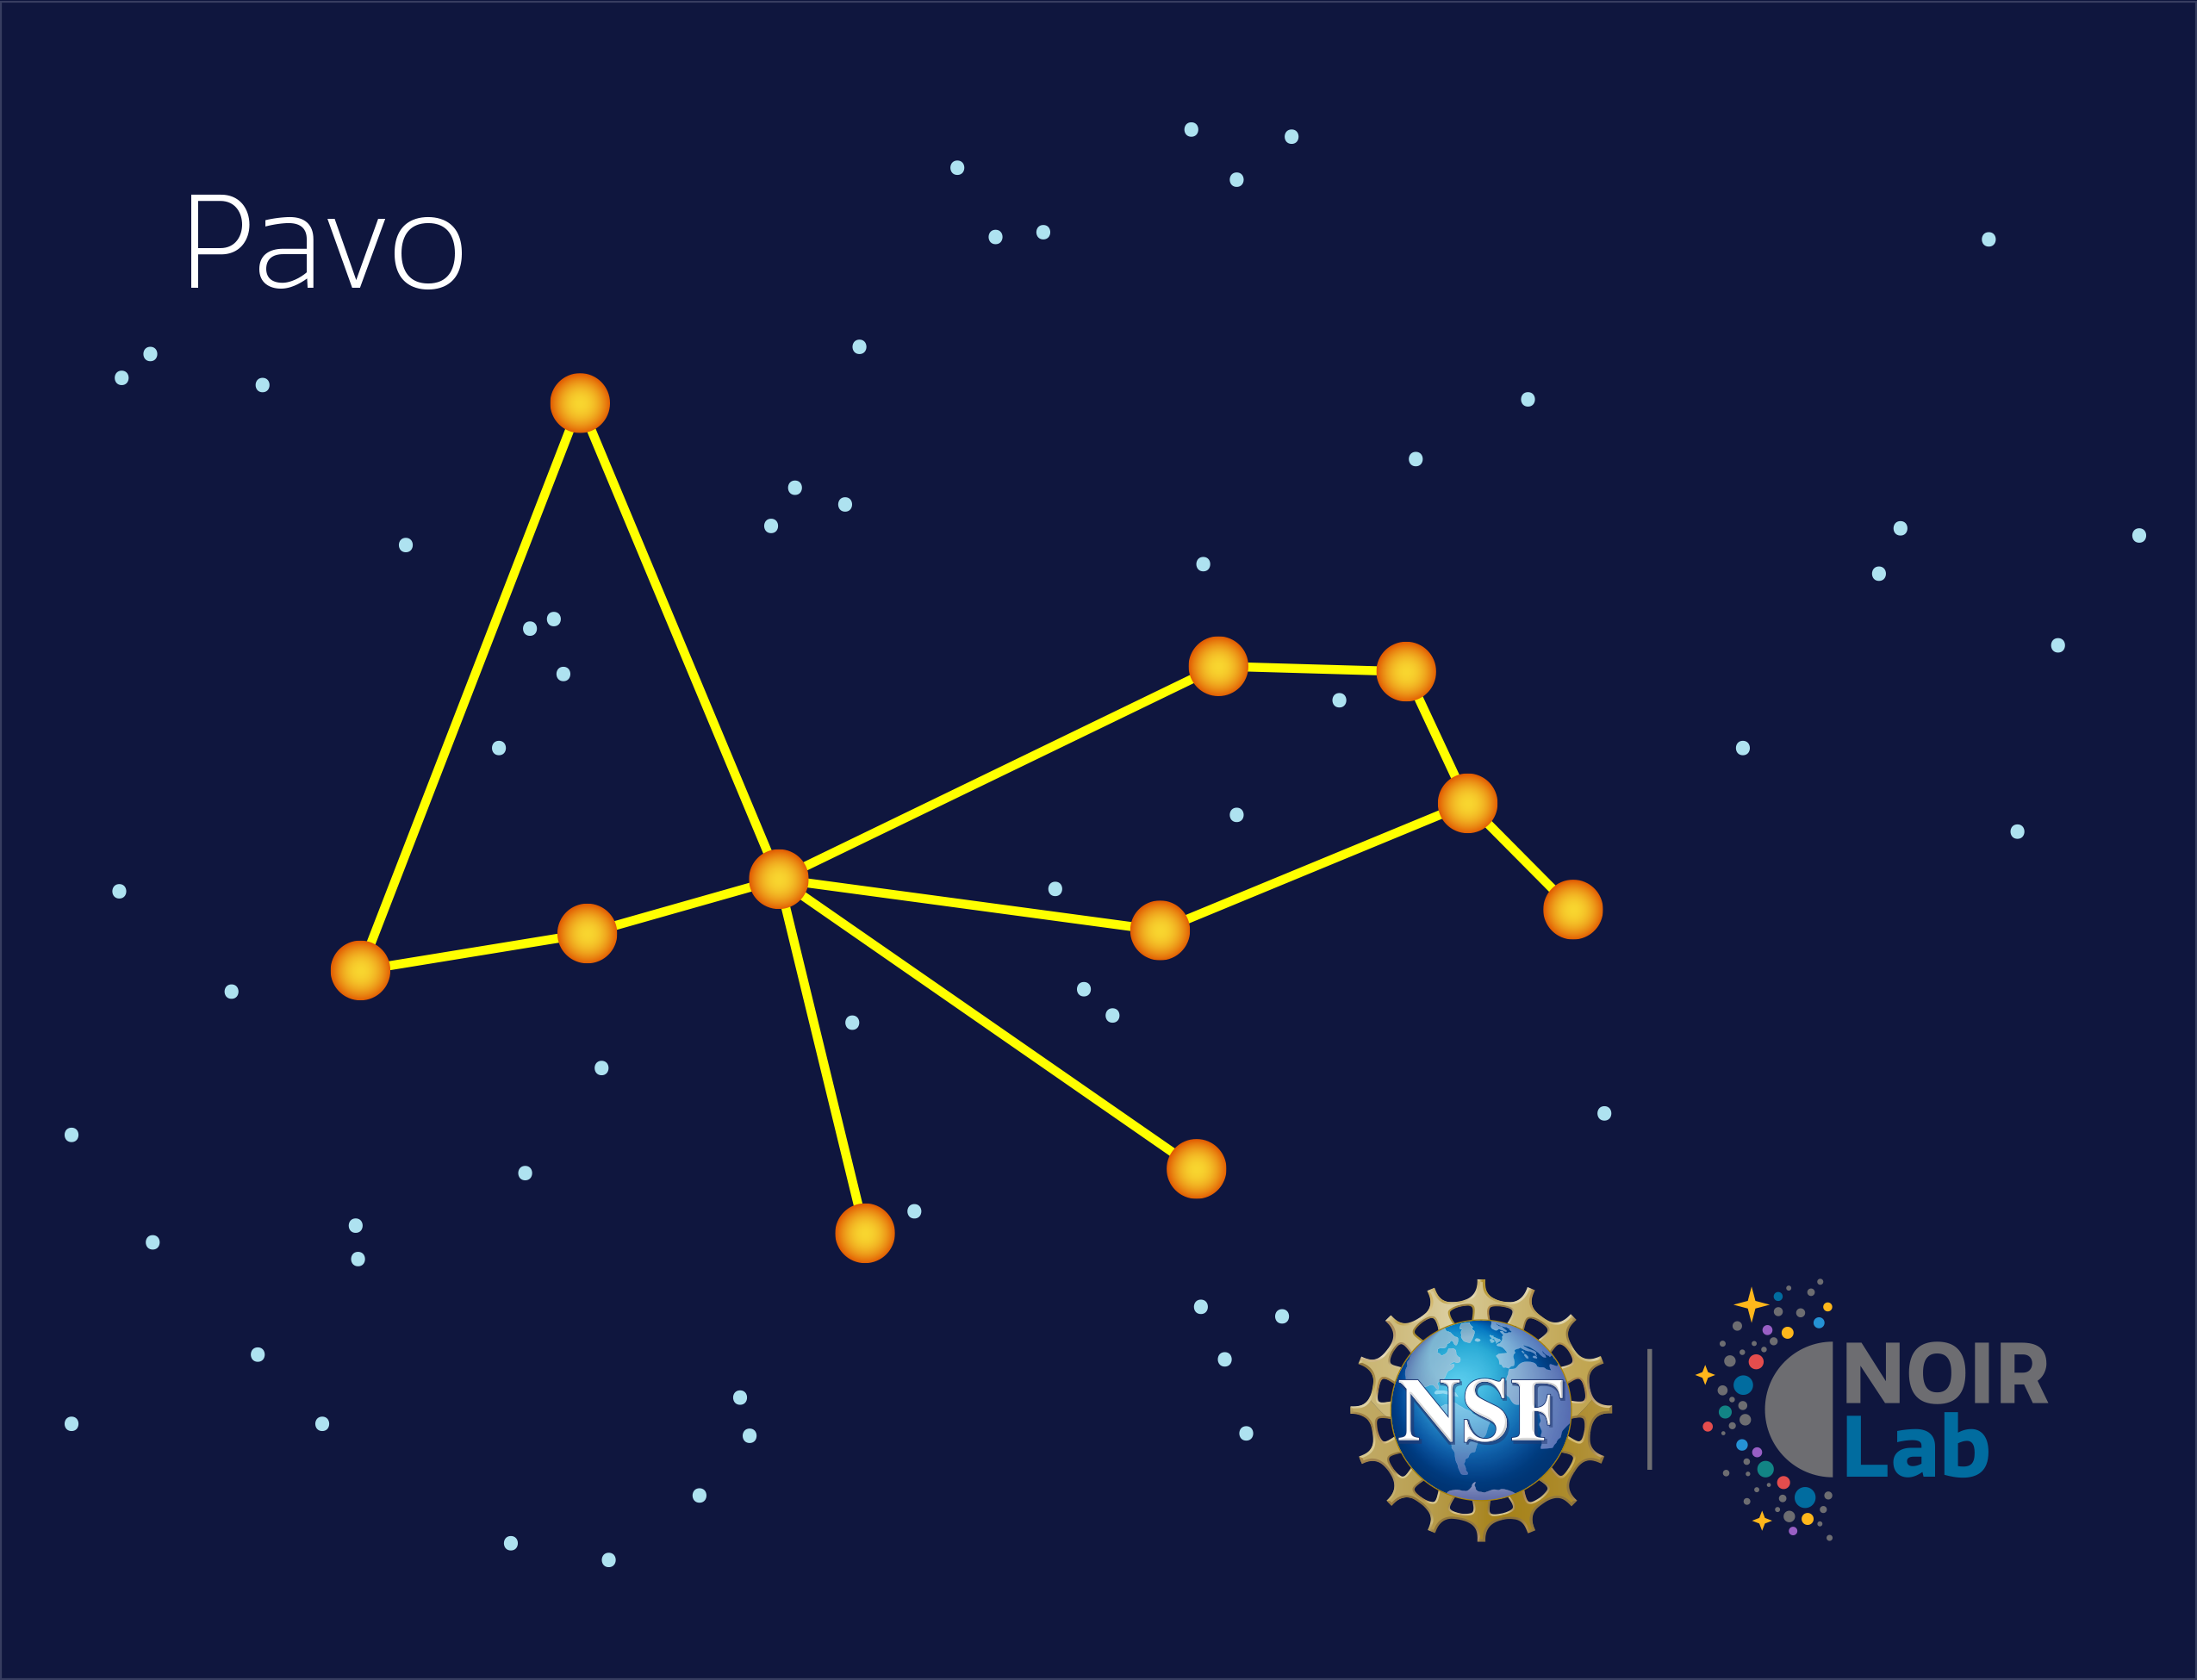

Pavo

Credit: NOIRLab